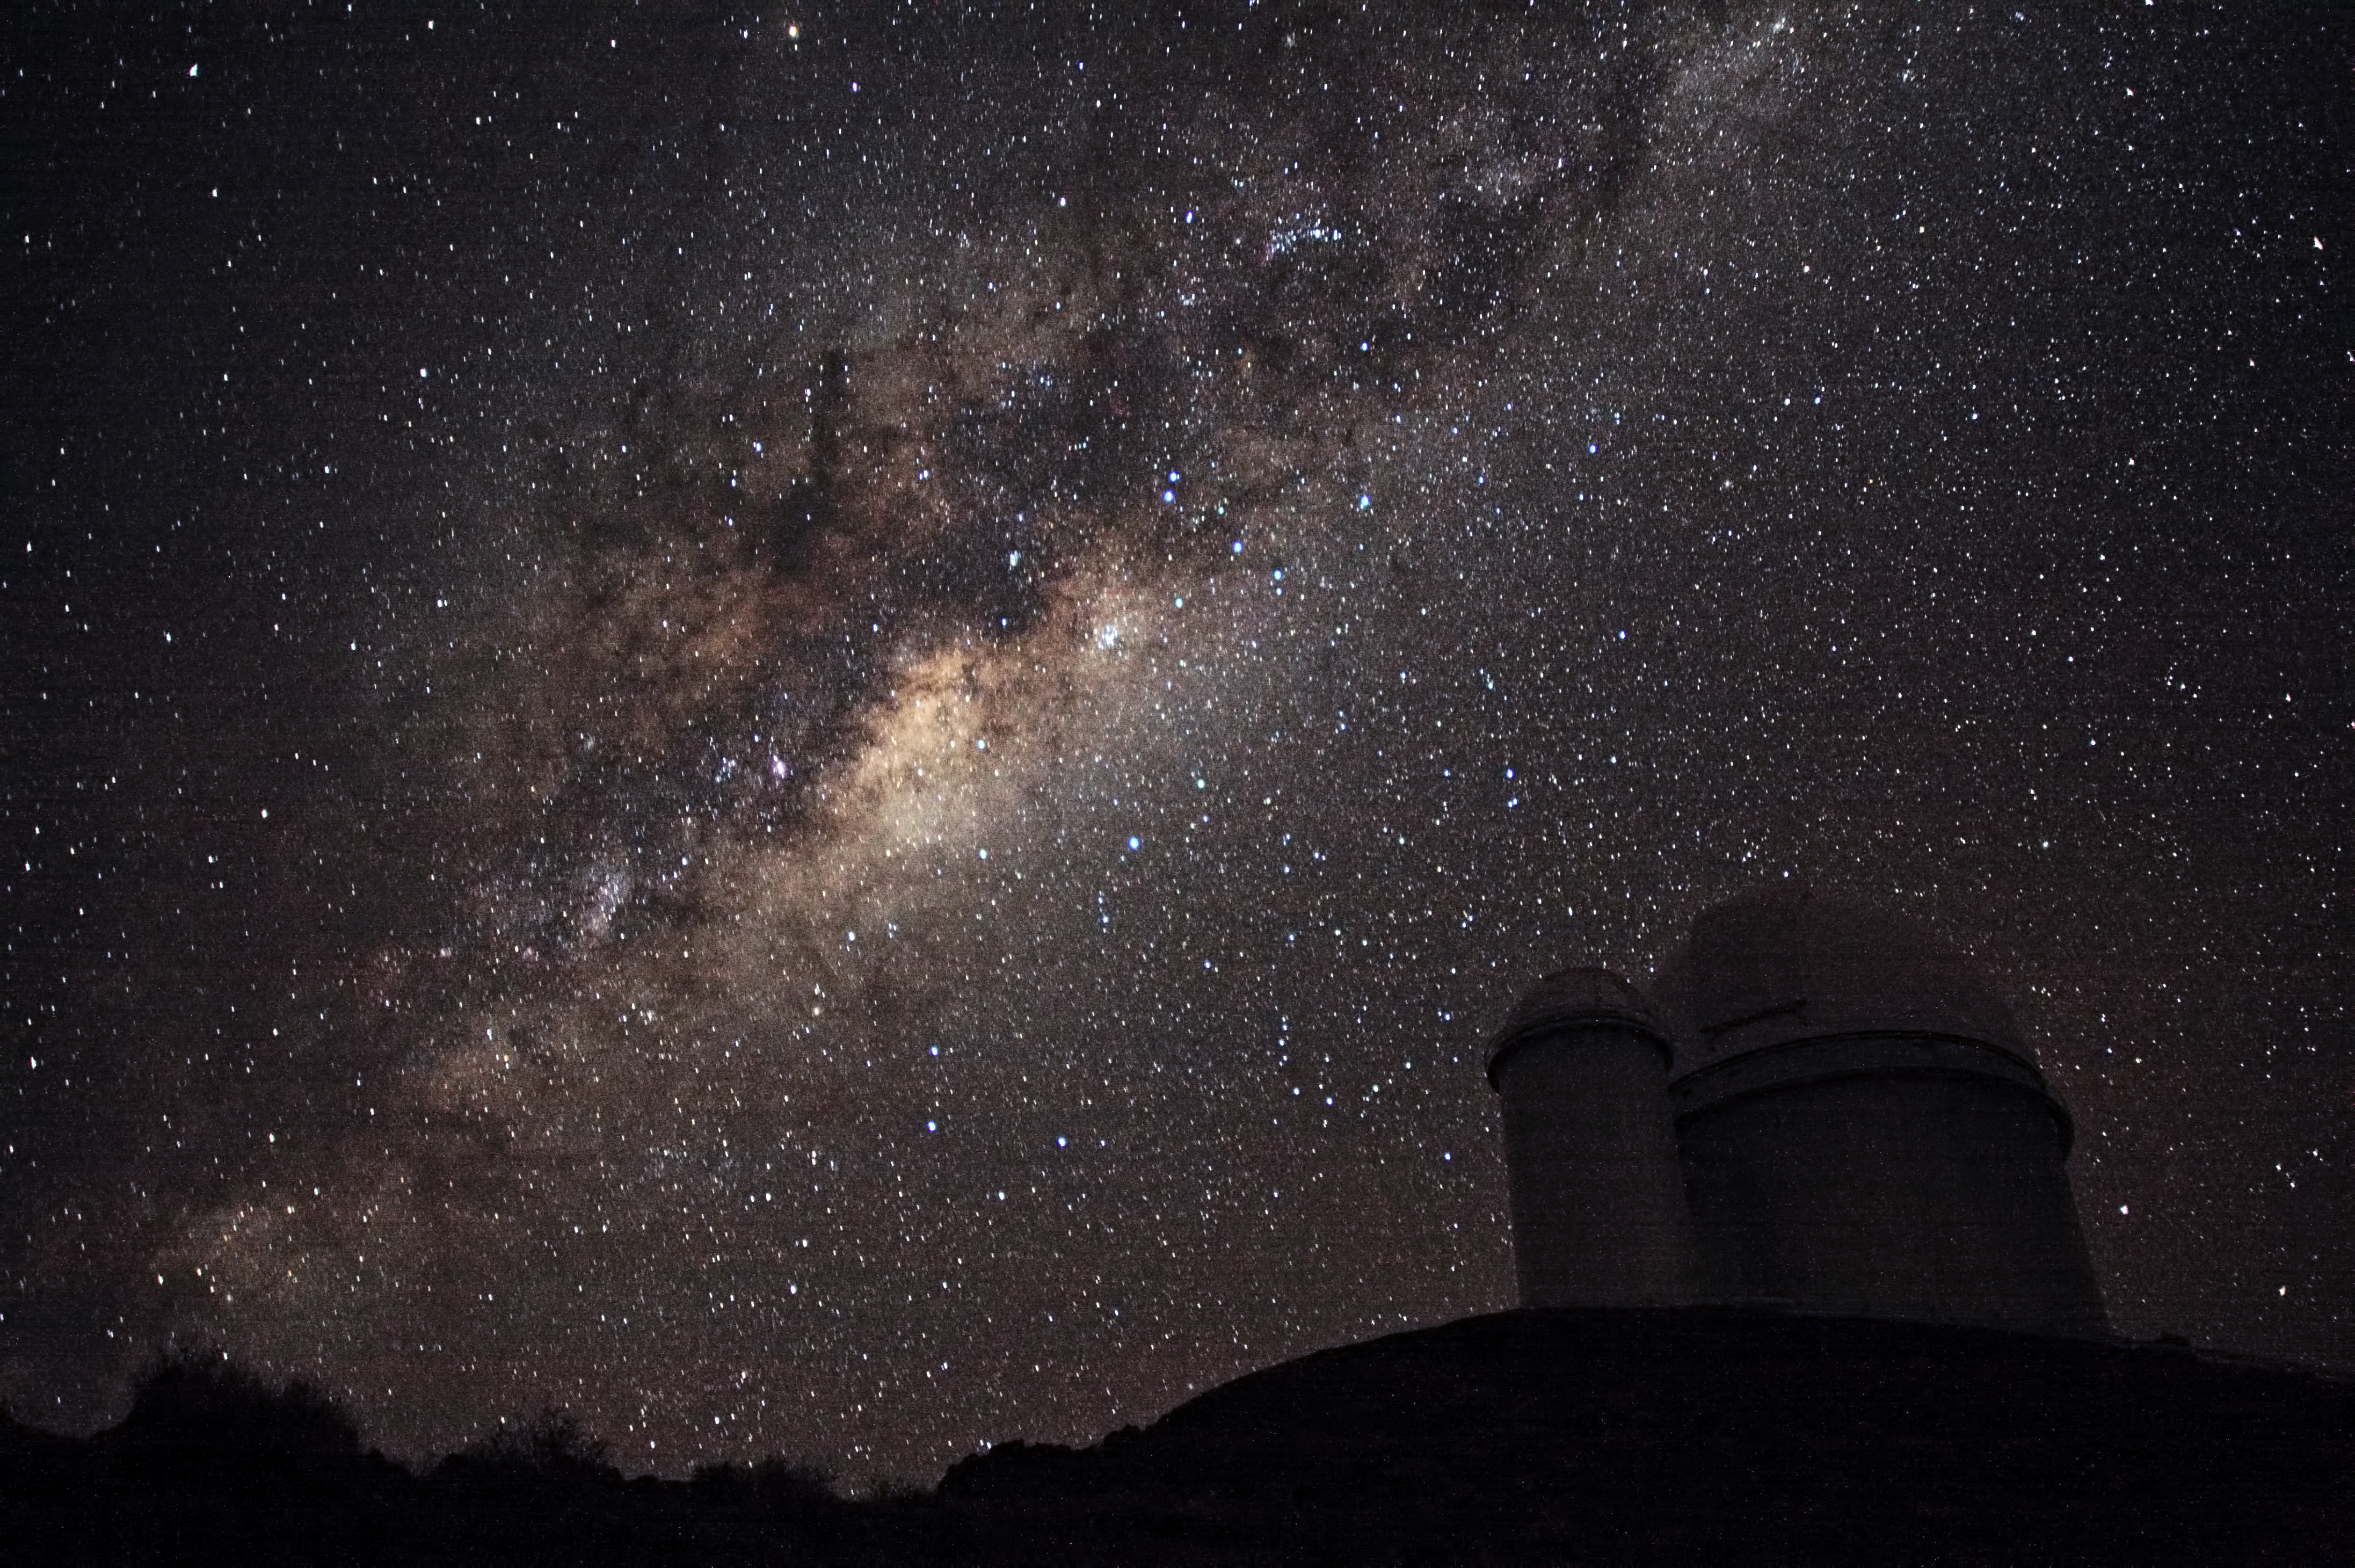

The Galactic Centre above the ESO 3.6-metre telescope

The ESO 3.6-metre telescope at La Silla, during observations. Across the plan of the picture, is the Milky Way, our own galaxy, a disk-shaped structure seen perfectly edge-on. Above the telescope´s dome, here lighted by the Moon, and partially hidden behind dark dust clouds, is the yellowish and prominent central bulge of the Milky Way. The whole plan of the galaxy is populated by hundred thousand million of stars, as well as a conspicuous amount of interstellar gas and dusts. The dust absorbs the visible light and reemits it at longer wavelength, appearing totally opaque at our eyes. The ancient Andean civilizations saw in these dark lanes their animal-shaped constellations. By following the dark lane which seems to grow from the centre of the Galaxy toward the top, we find the reddish nebula around Antares (Alpha Scorpii). The Galactic Centre itself lies in the constellation of Sagittarius and reaches its maximum visibility during the austral winter season. The ESO 3.6-metre telescope, inaugurated in 1976, currently operates with the HARPS spectrograph, the most precise exoplanet “hunter” in the world. Located 600 km north of Santiago, at 2400 m altitude in the outskirts of the Chilean Atacama Desert, La Silla was first ESO site in Chile and the largest observatory of its time.

This photograph was taken by ESO Photo Ambassador Alexandre Santerne.

Credit: ESO/A. Santerne